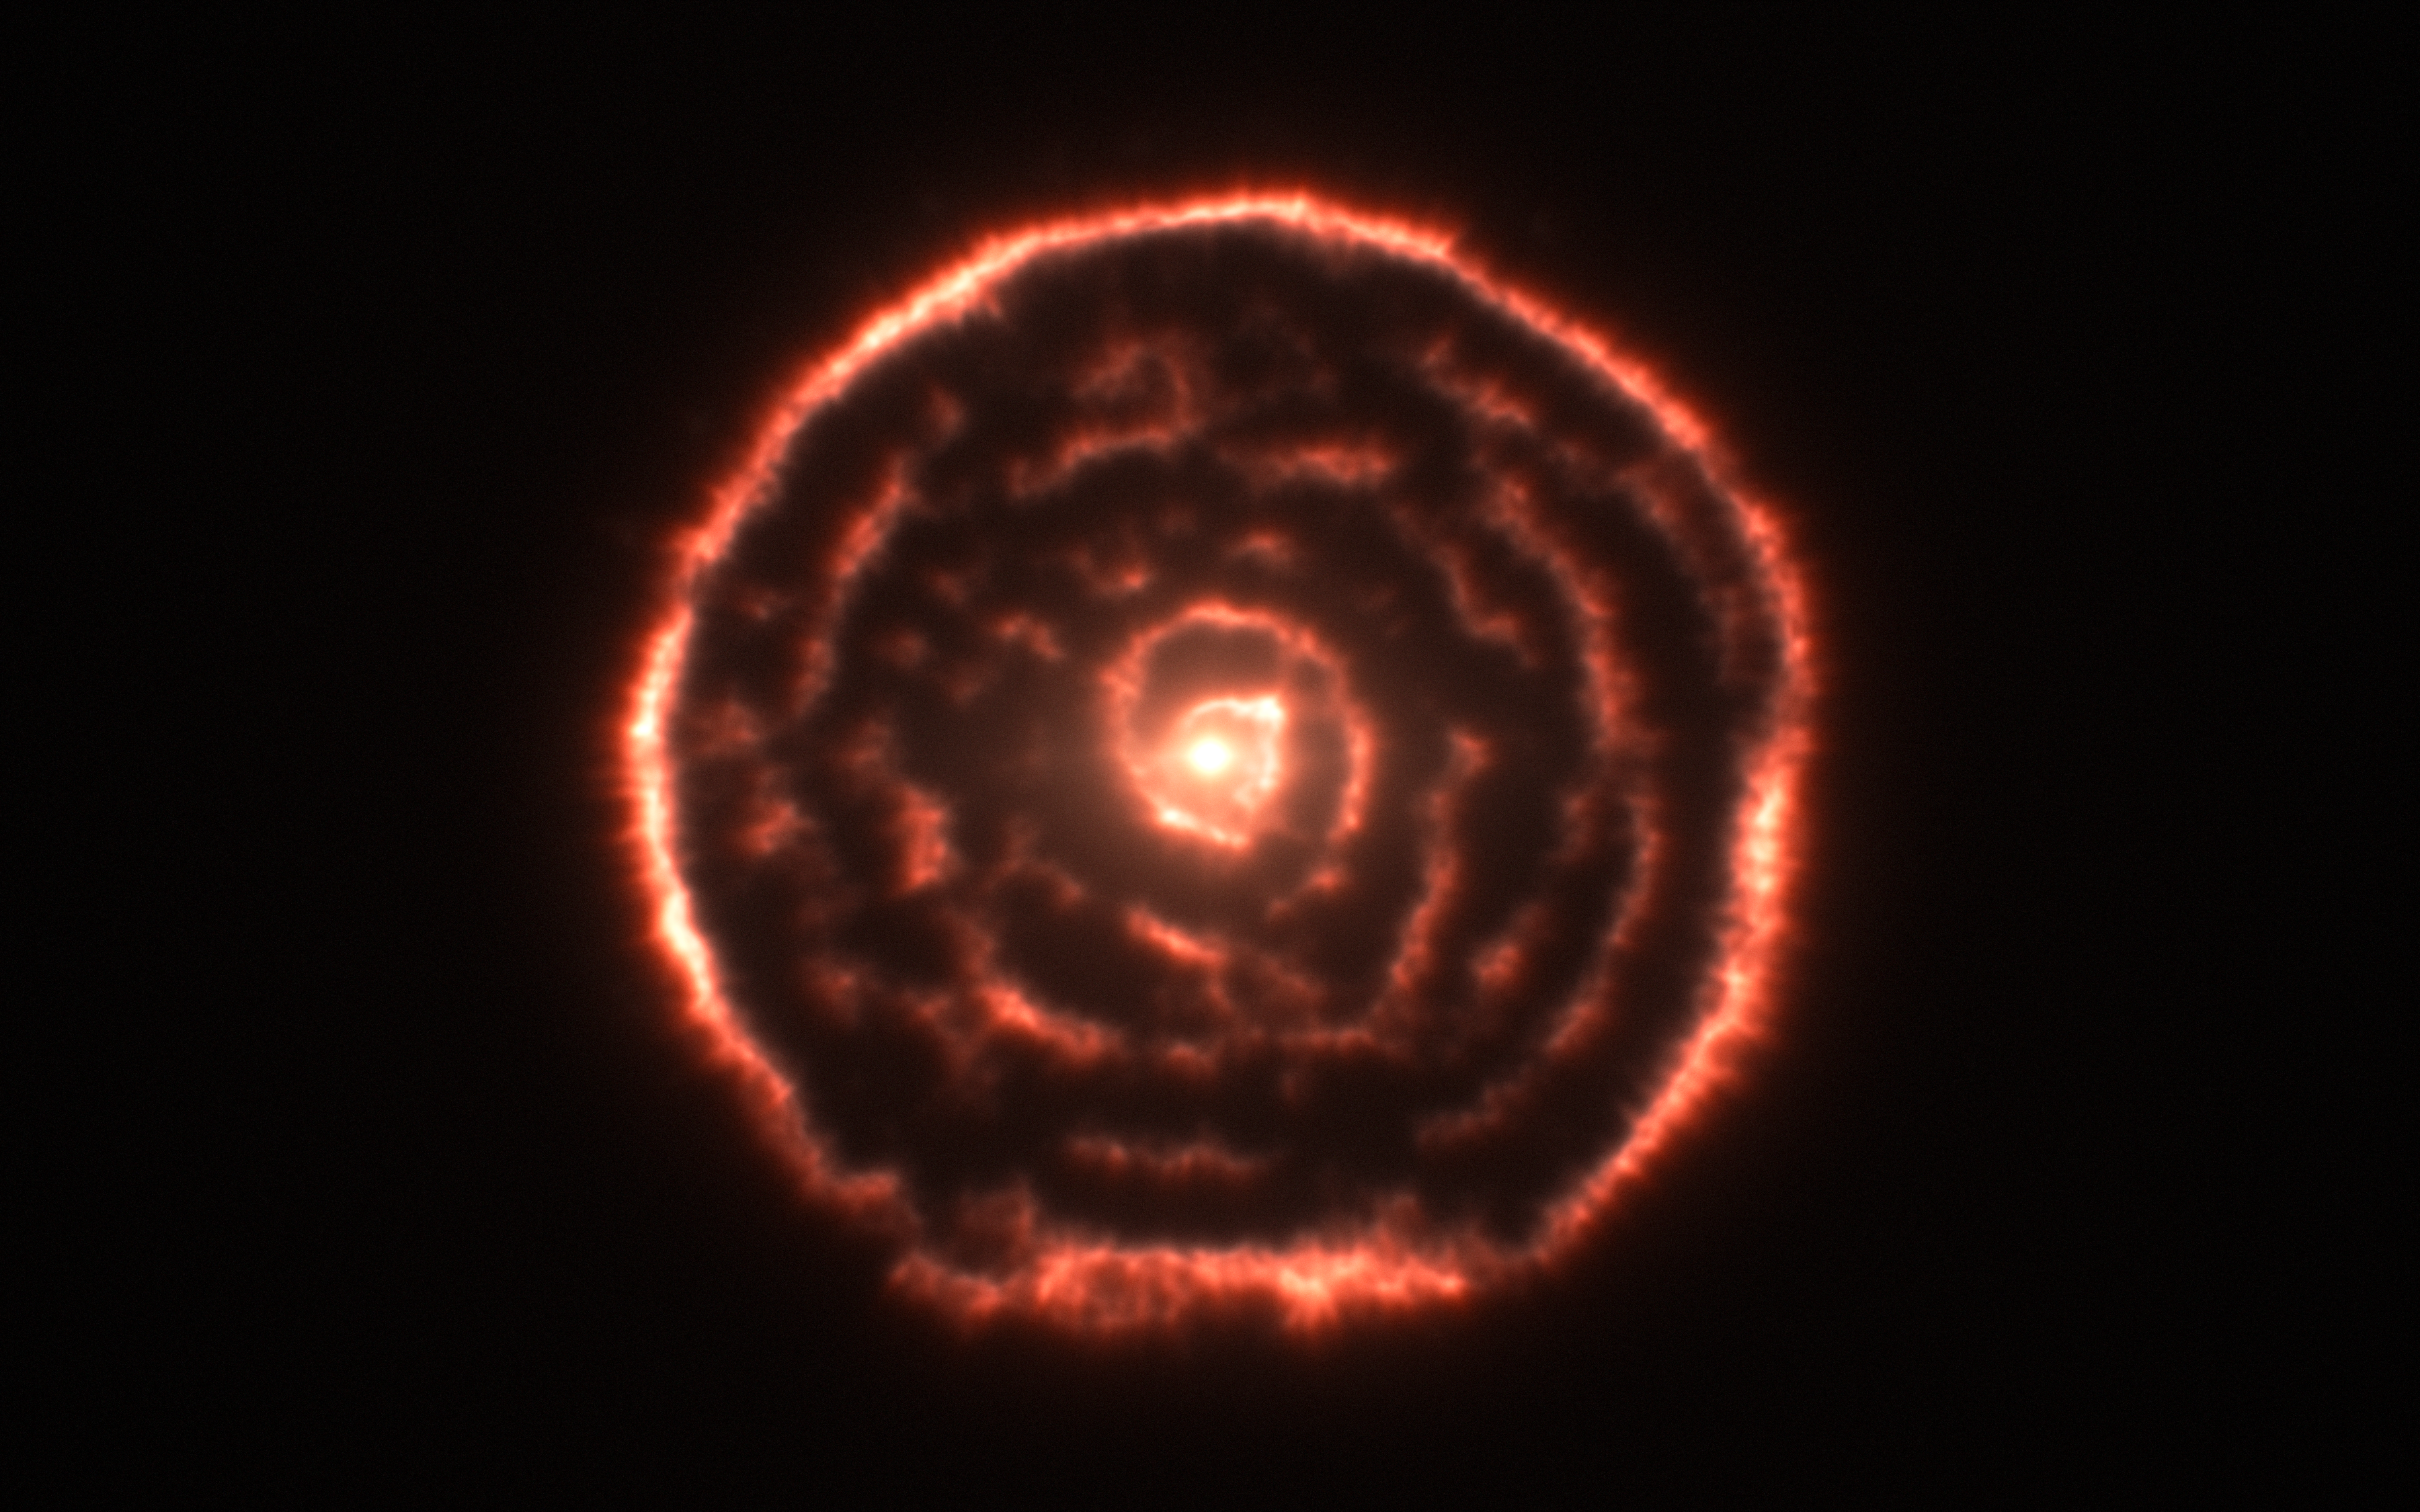

Curious spiral spotted by ALMA around red giant star R Sculptoris (data visualisation)

Observations using the Atacama Large Millimeter/submillimeter Array (ALMA) have revealed an unexpected spiral structure in the material around the old star R Sculptoris. This feature has never been seen before and is probably caused by a hidden companion star orbiting the star. This slice through the new ALMA data reveals the shell around the star, which shows up as the outer circular ring, as well as a very clear spiral structure in the inner material.

Credit: ALMA (ESO/NAOJ/NRAO)/M. Maercker et al.